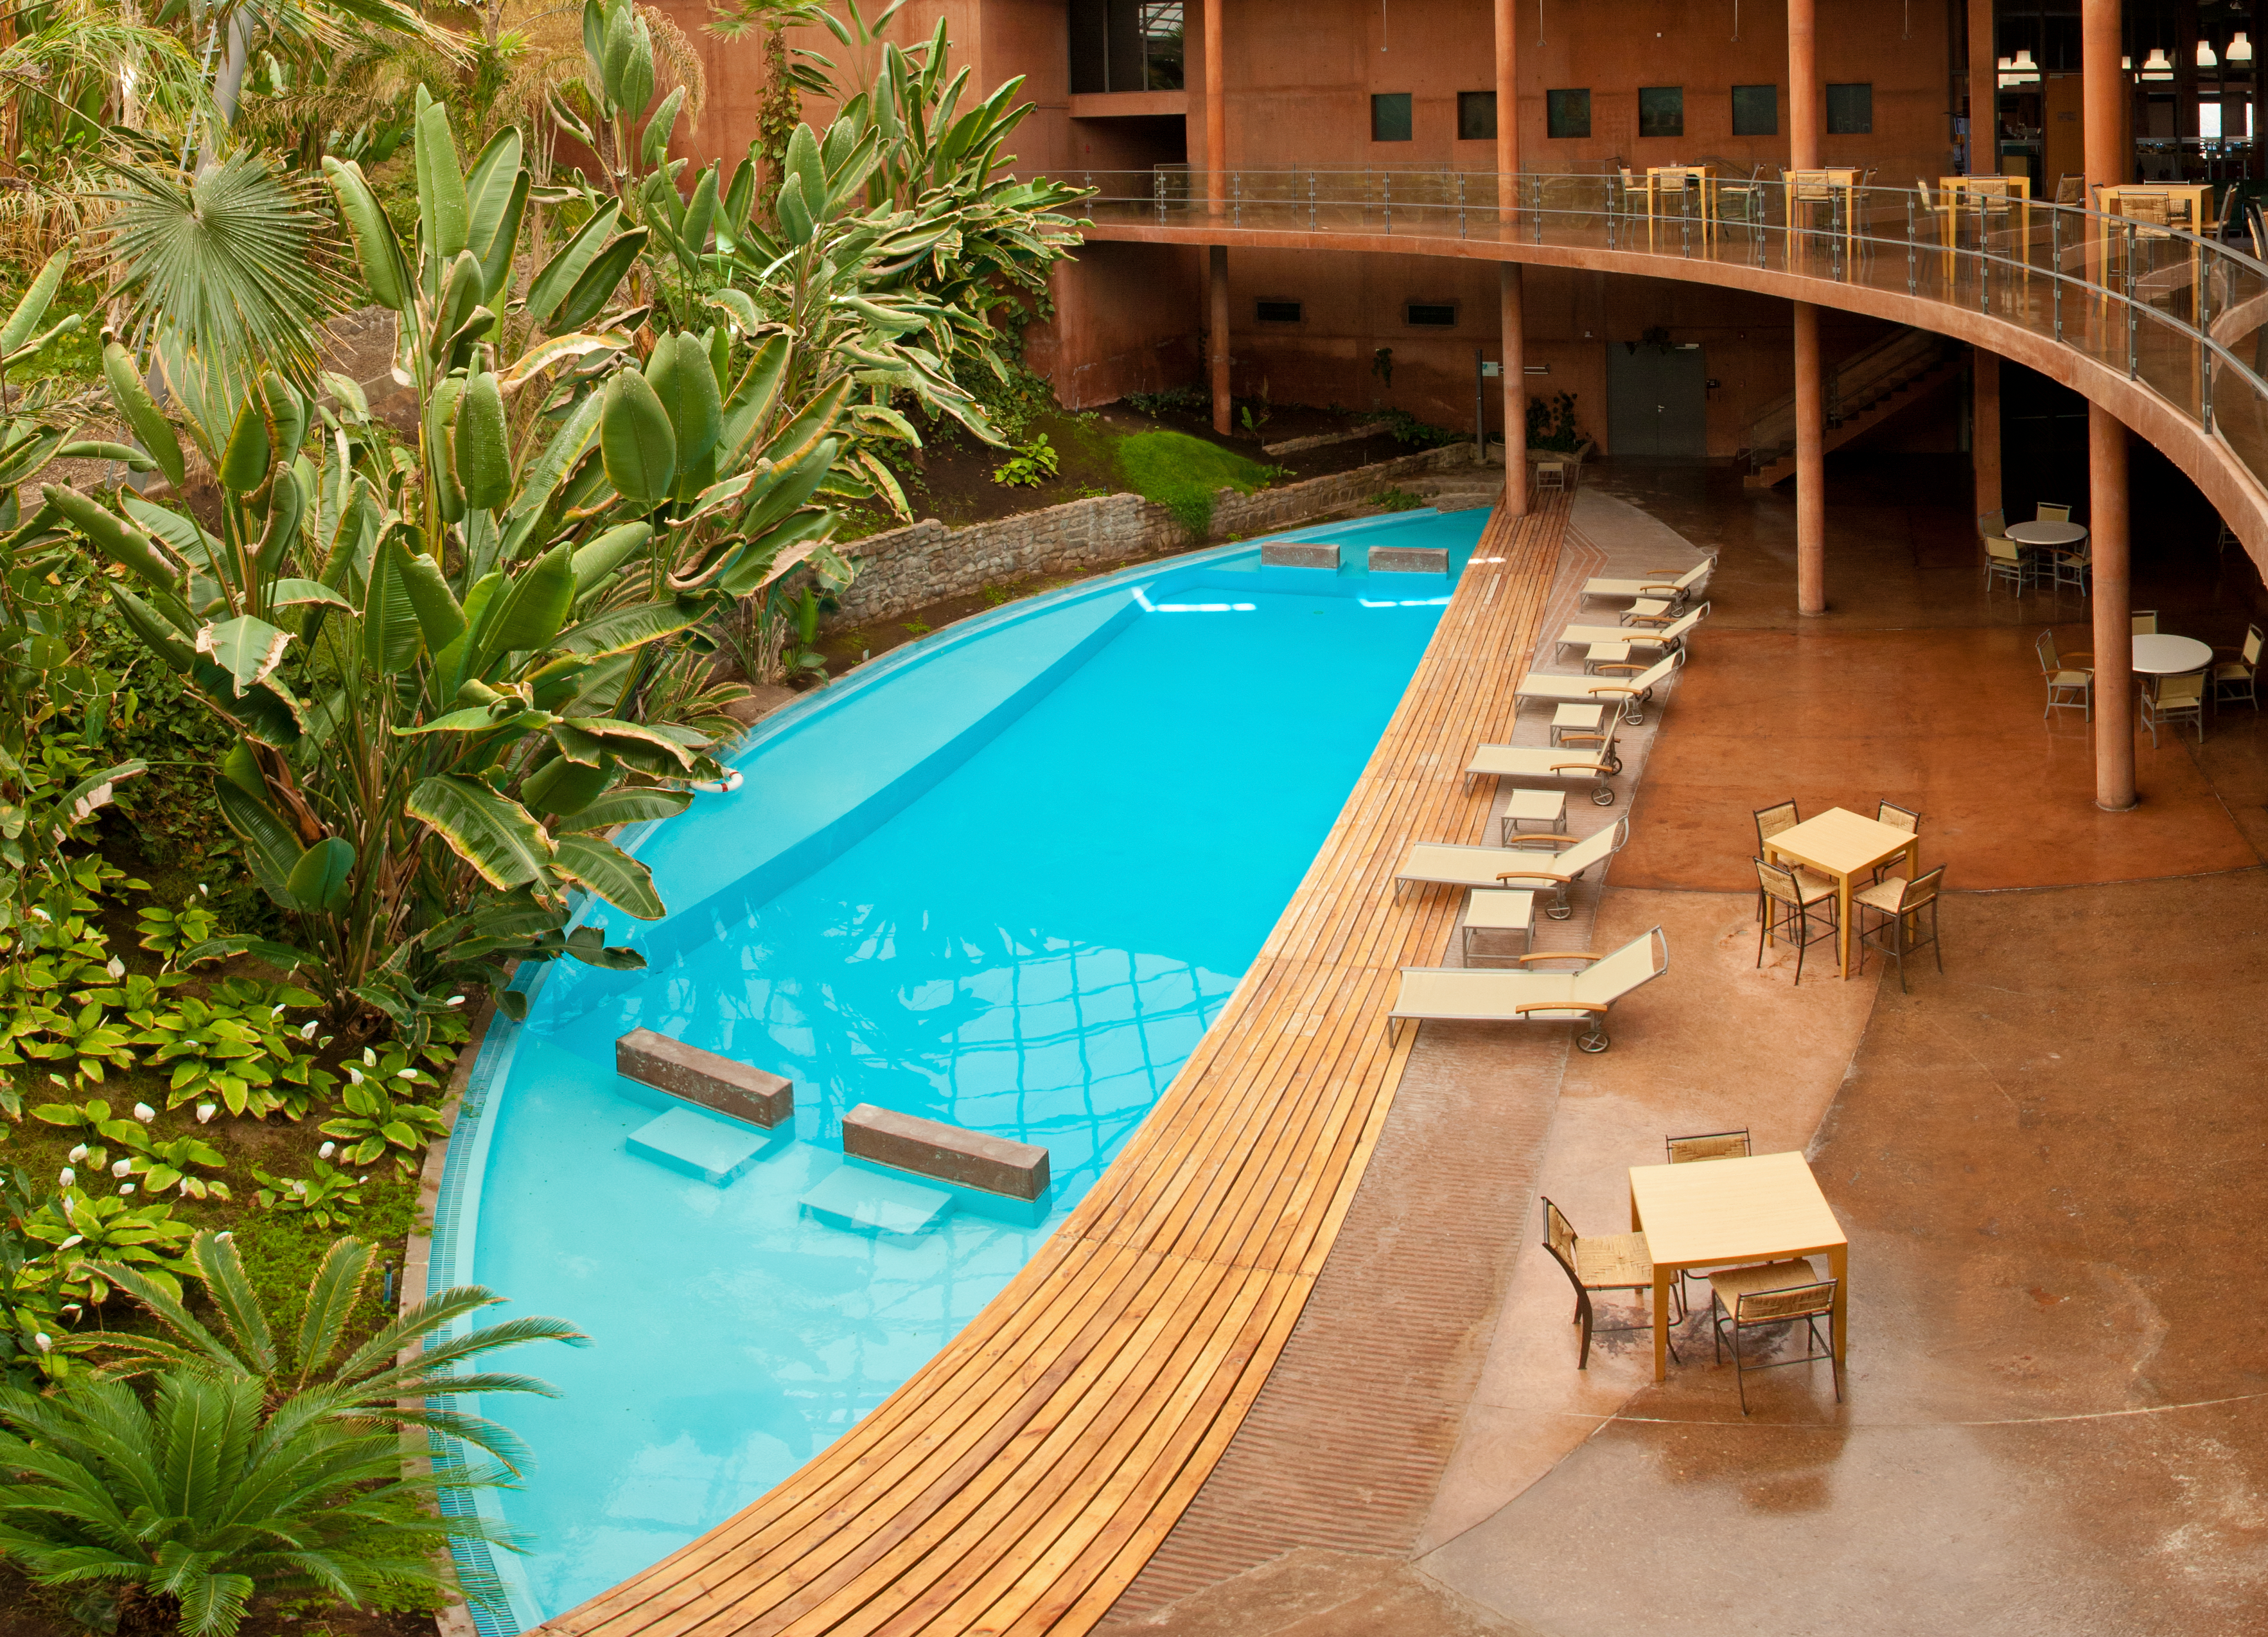

Time to relax

The Residencia offers a refuge for astronomers working at the Paranal Observatory.

Credit: ESO